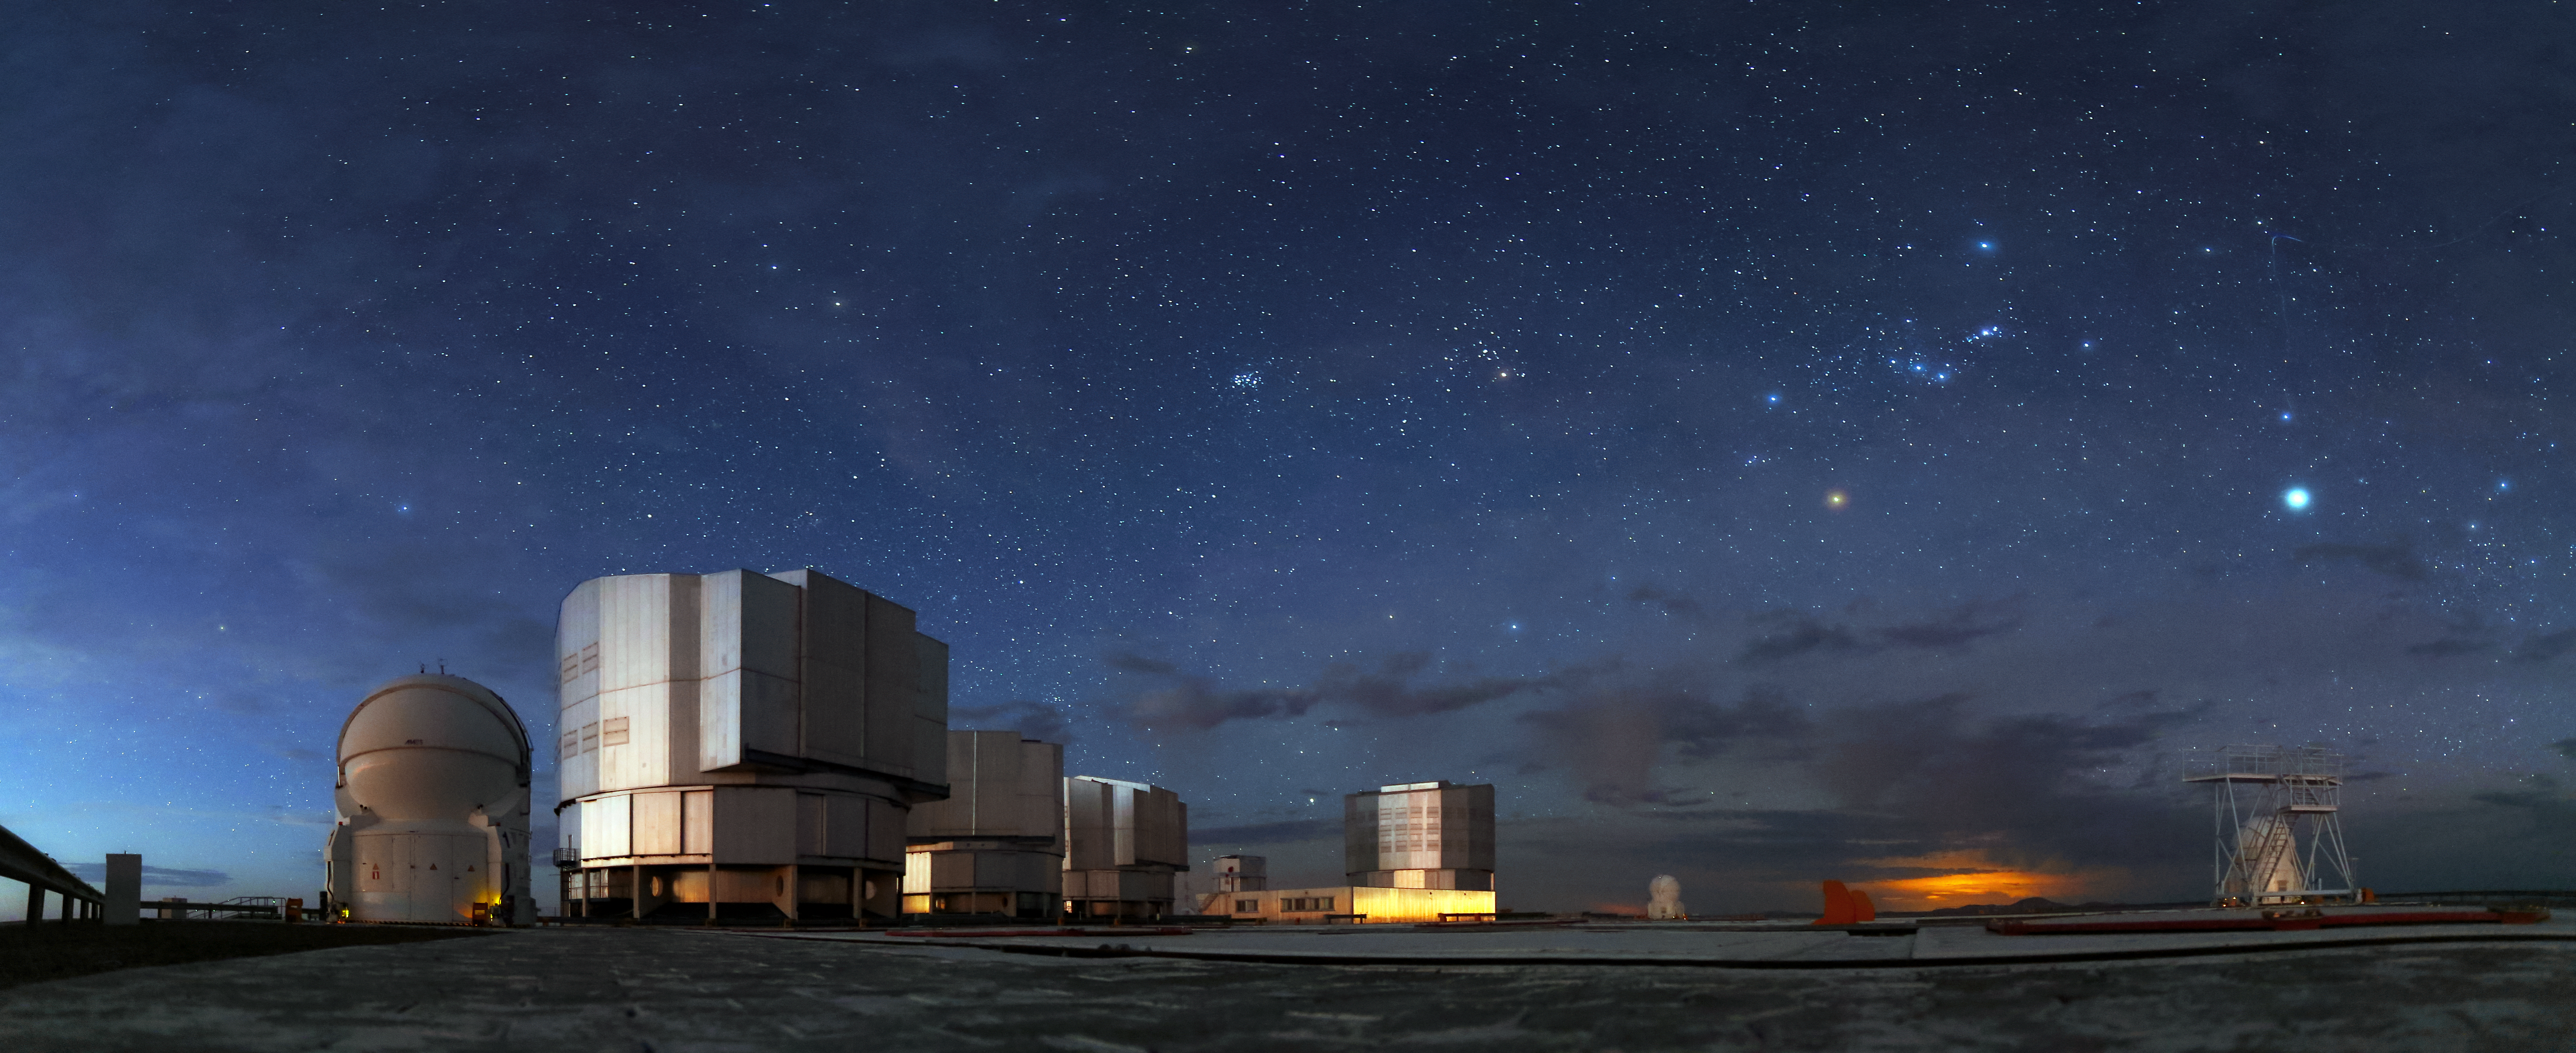

Paranal panorama

This panorama image shows the top of Cerro Paranal, home of the Very Large Telescope, which consists out of four large Unit telescopes — each containing a 8.2 metre main mirror — and four Auxilary Telescopes. The size and the technical equipment of the telescopes, makes it one of the most advanced observatories in the world.

Credit: R. Wesson/ESO